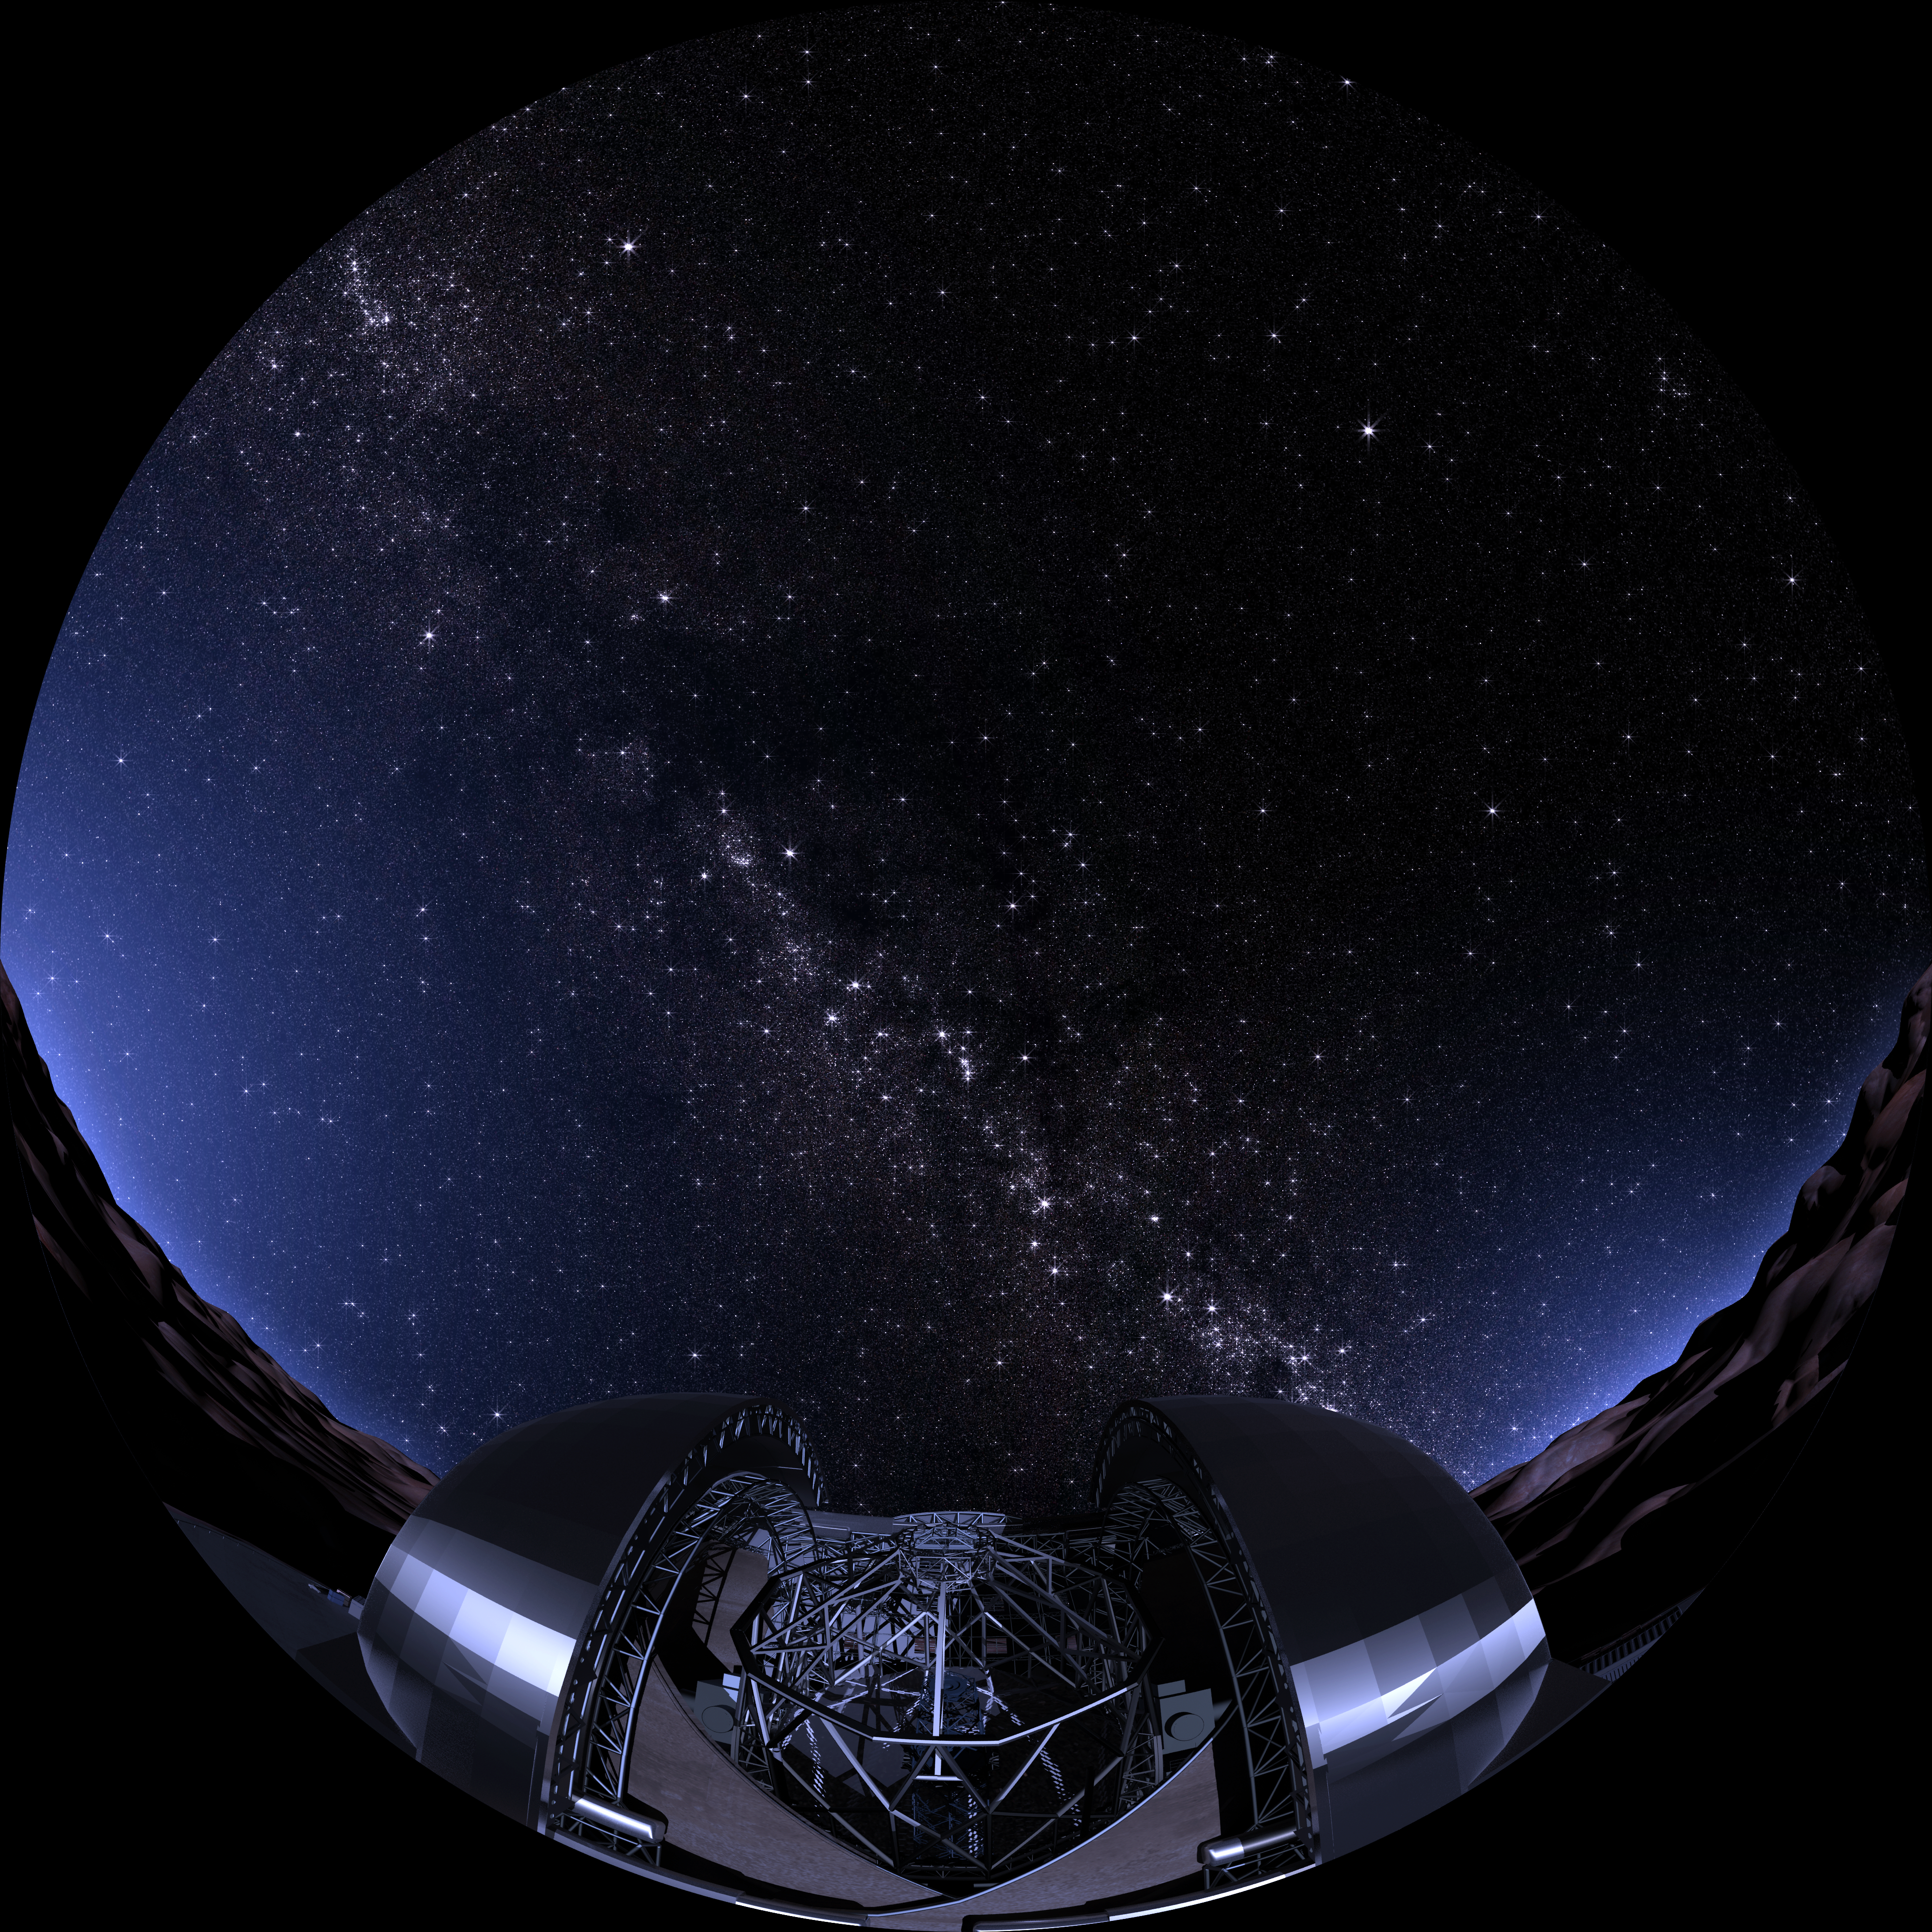

Artist's impression of the E-ELT and the starry night sky

In this artist's impression, the European Extremely Large Telescope (E-ELT) is seen pointing its giant "eye" to the starry night sky over the Atacama Desert in Chile. This fish-eye image is a frame from the planetarium show Water — a cosmic adventure, produced by the Association of French-language planetariums (APLF) in collaboration with ESO and Hamburg Planetarium.

Credit: APFL/ESO